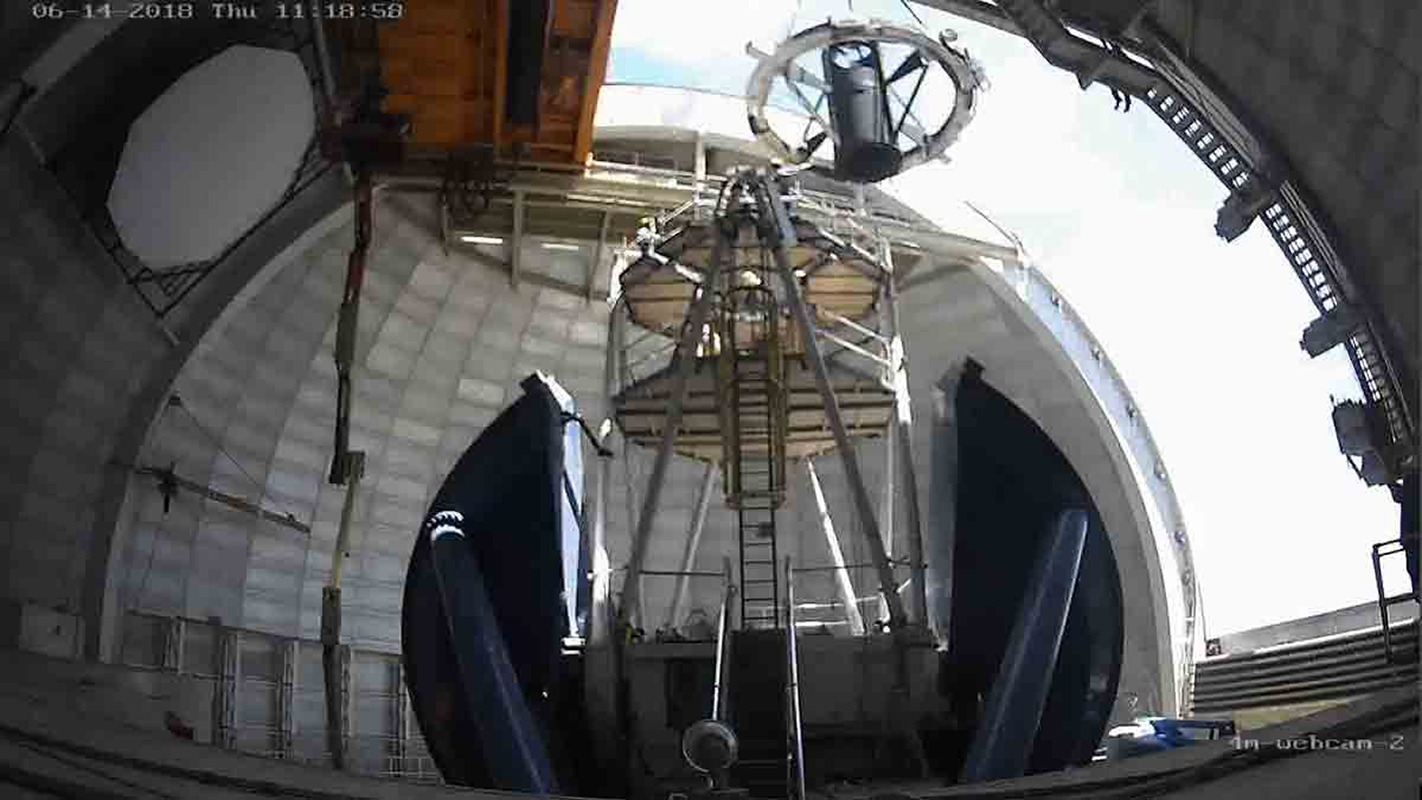

“Lift-off” at Kitt Peak 4-m Mayall Telescope

The original 45-year-old top end of the Mayall telescope was recently removed and a new top ring placed in the dome. The ring will support new optics for the Dark Energy Spectroscopic Instrument (DESI), a state-of-the-art spectrometer that can measure the spectra of 5000 astronomical objects simultaneously. DESI will explore the mysterious physics of dark energy, which is believed to accelerate the expansion of the Universe.

Credit: M. Newhouse & NOAO/AURA/NSF and DESI/LBL